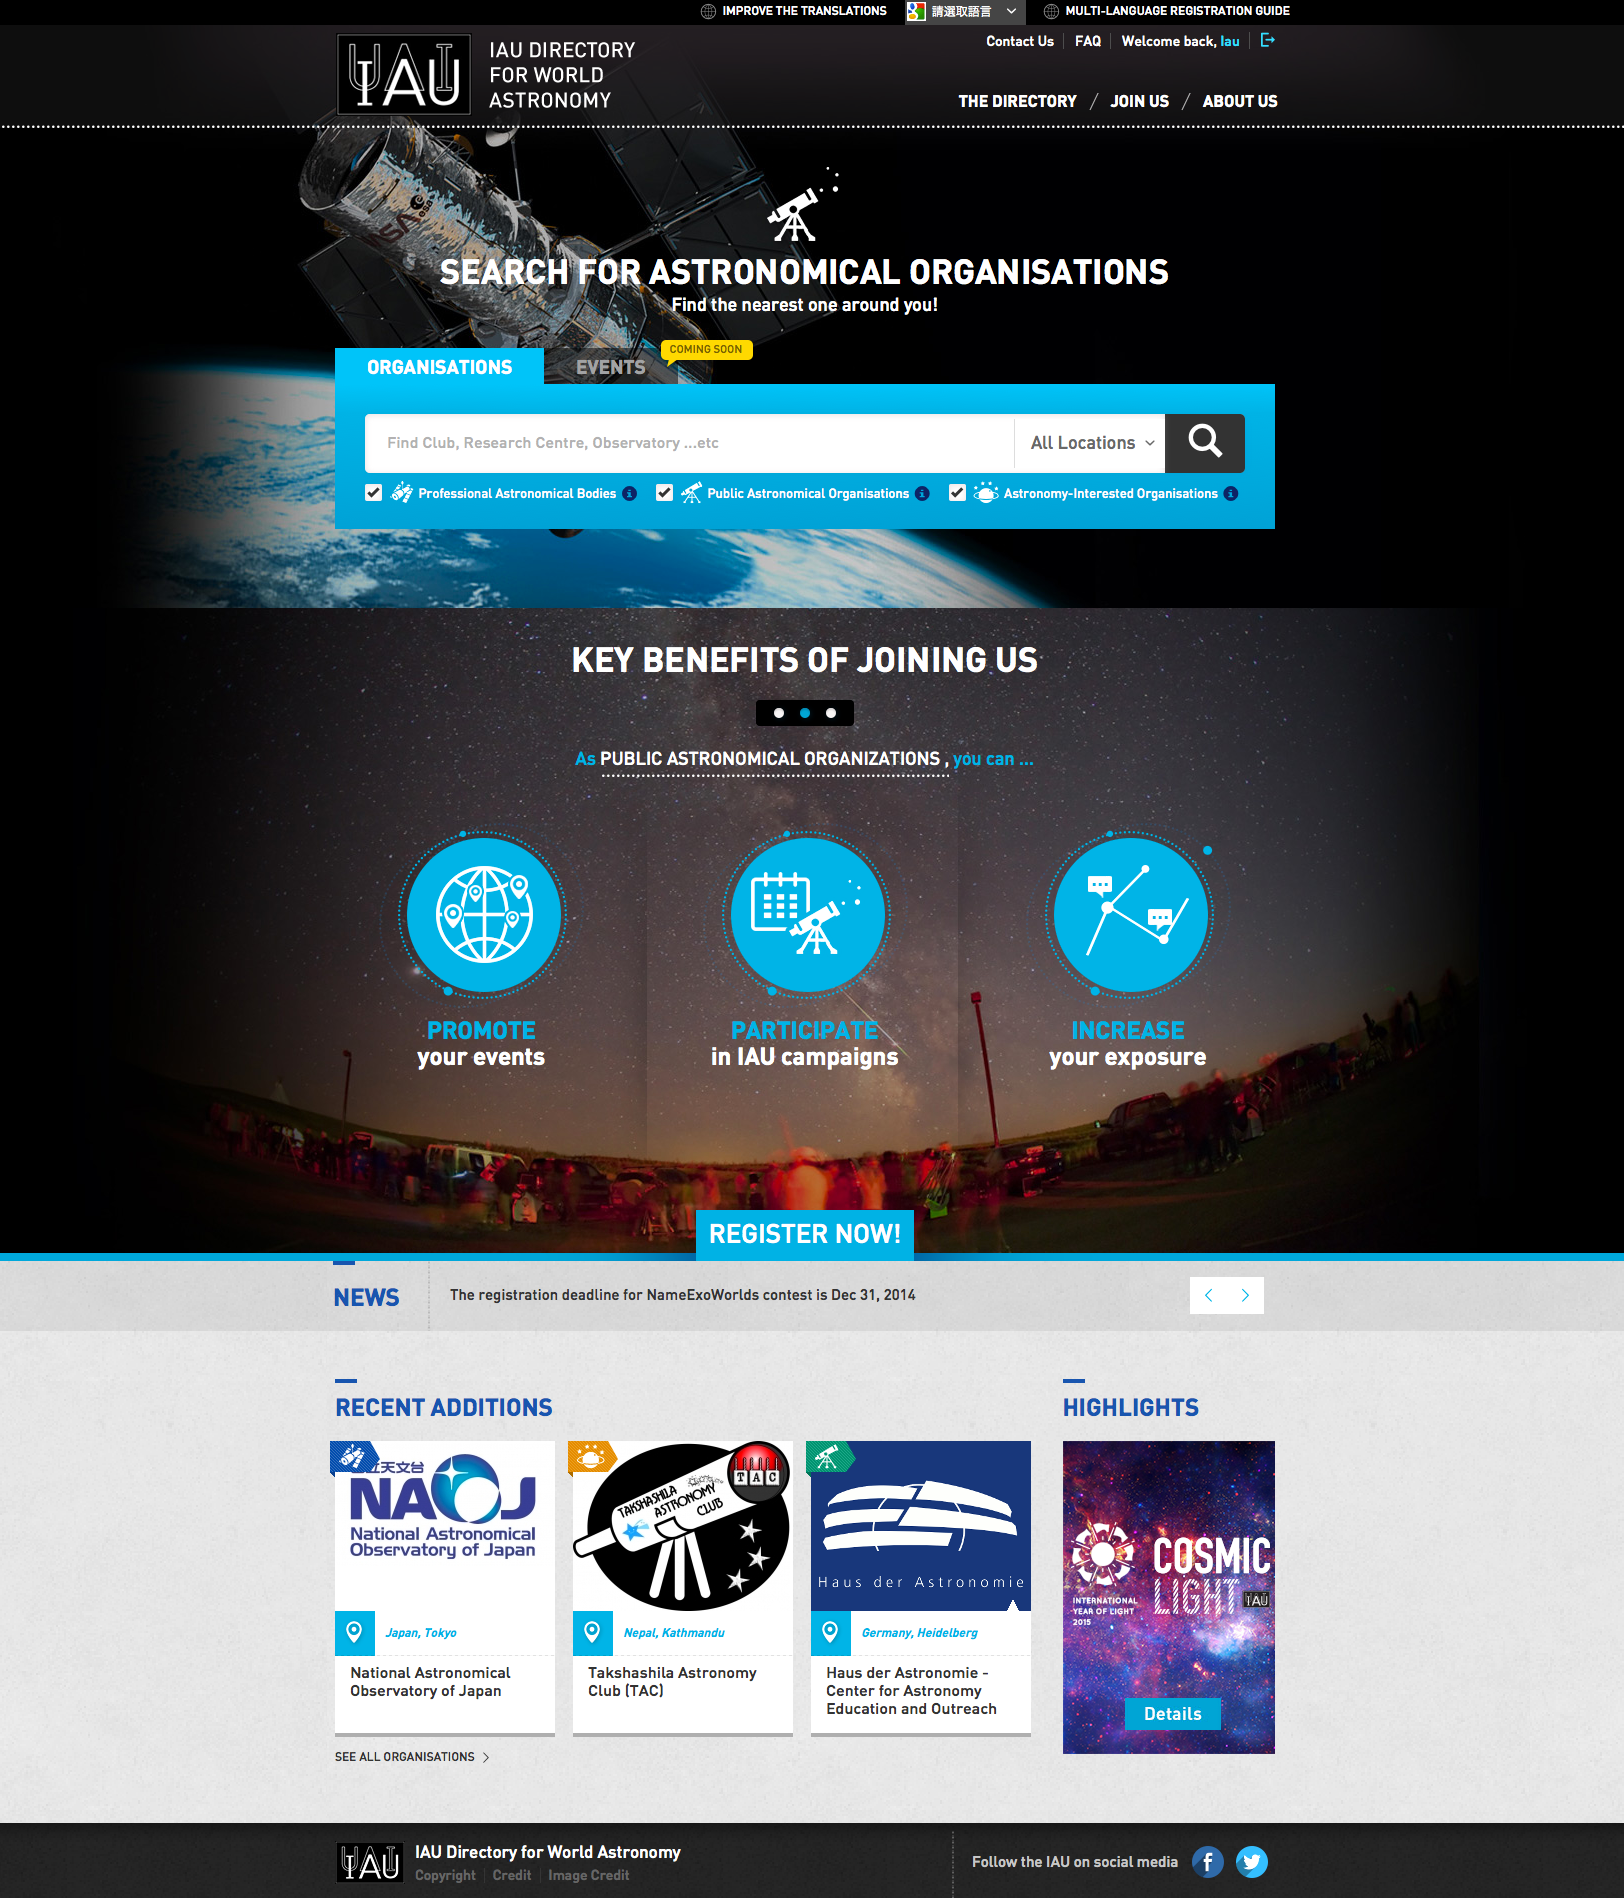

The IAU Directory for World Astronomy website

The IAU invites all public organisations with an interest in astronomy to register on the IAU Directory for World Astronomy website for the NameExoWorlds contest.

Credit: IAU